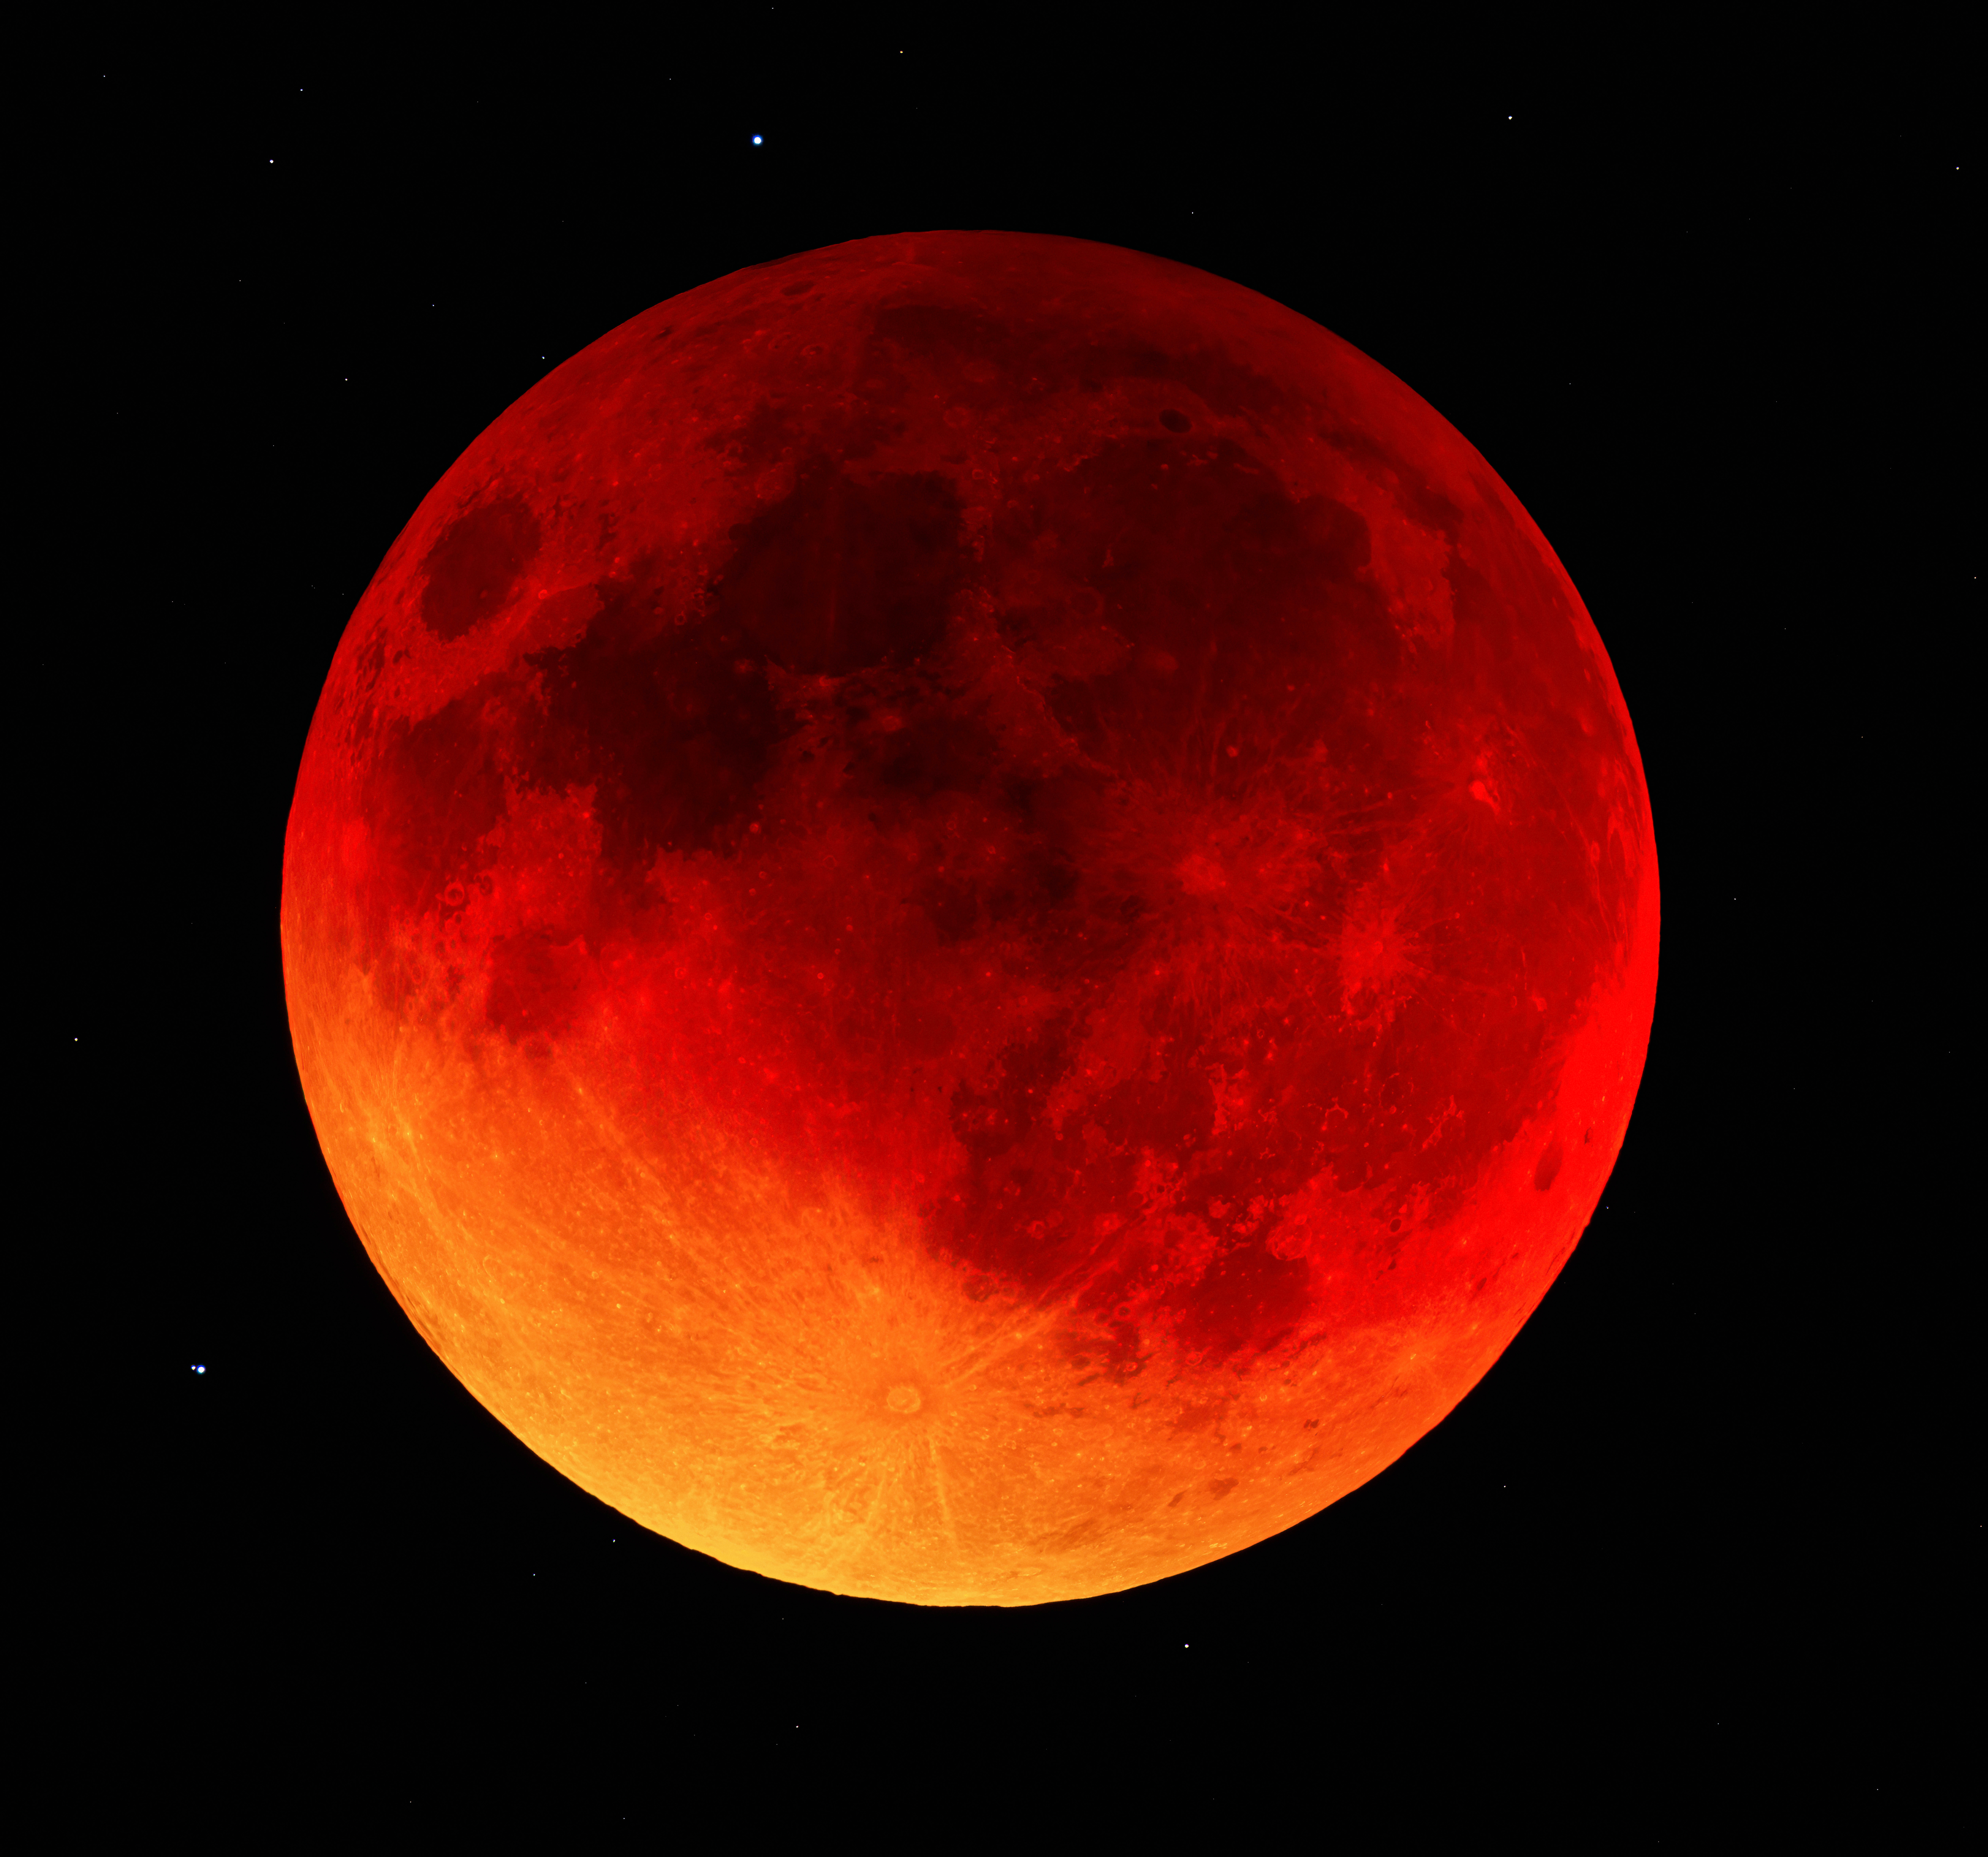

Total Lunar Eclipse over Kitt Peak

The lunar eclipse of 15 May 2022 was captured in this close-up image taken from the Visitor Center at Kitt Peak National Observatory (KPNO), a Program of NSF NOIRLab, near Tucson, Arizona.

Credit: D. Salman/KPNO/NOIRLab/NSF/AURA